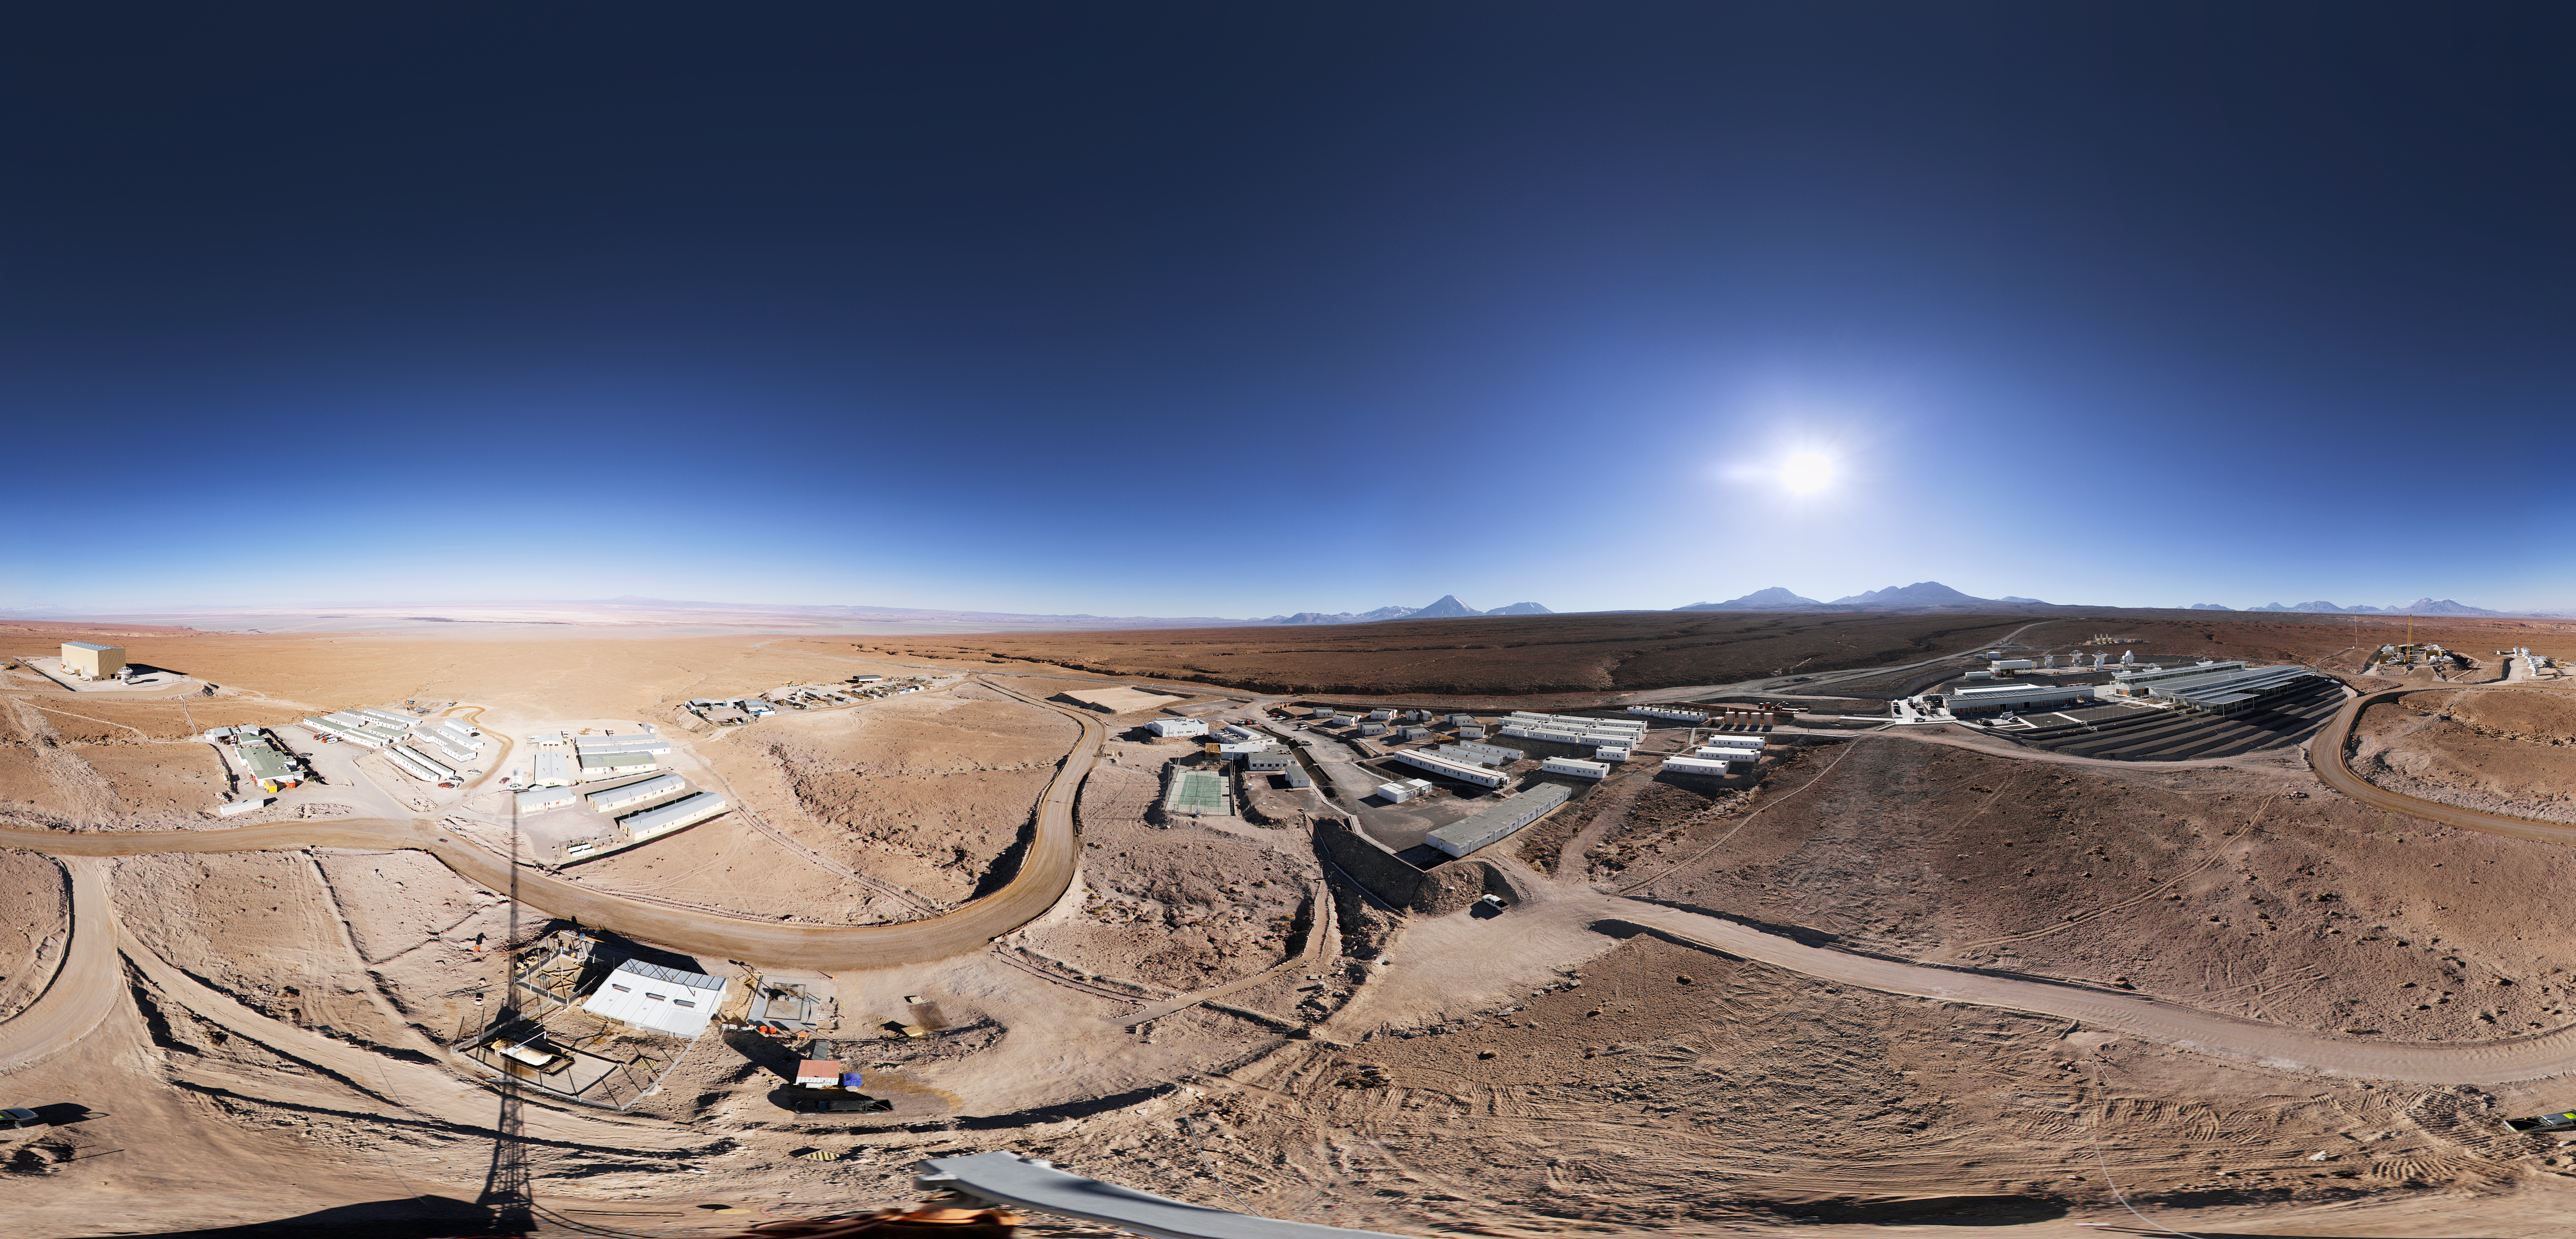

Panorama of the ALMA OSF

This 360 degree panorama reveals the size of the ALMA OSF.

Credit: ESO